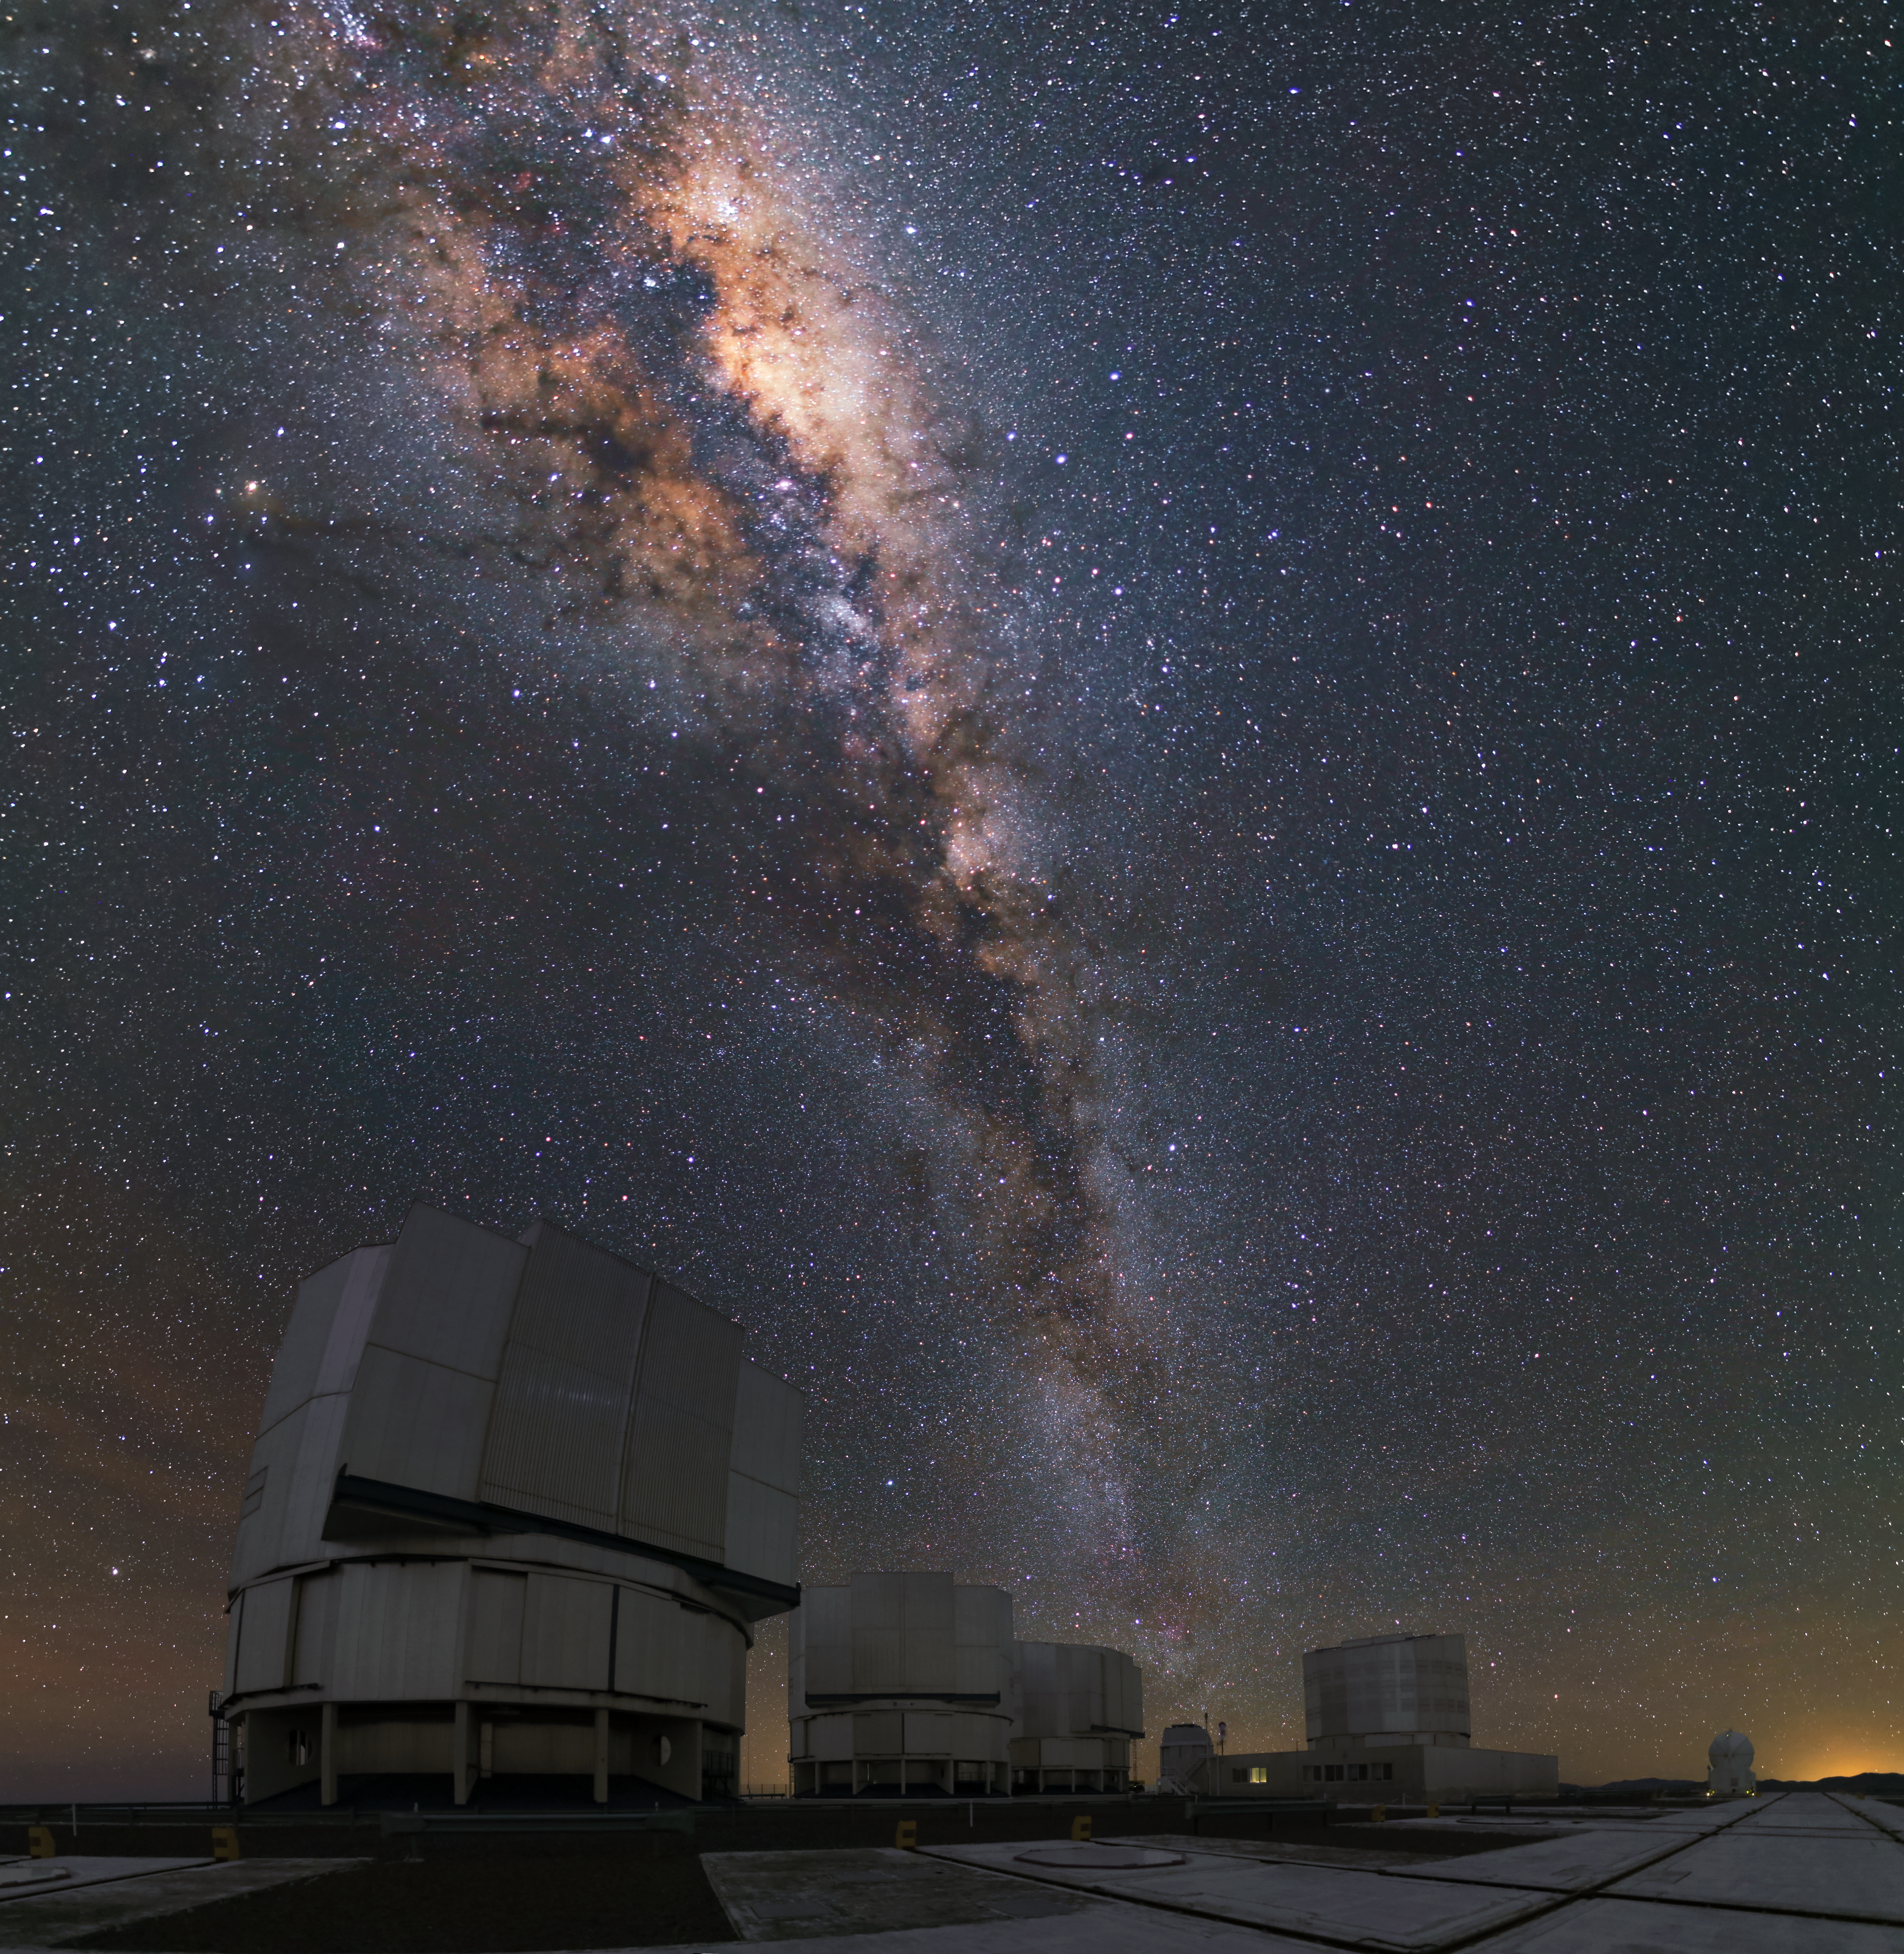

VLT and the Milky Way

The four Unit telescopes of the VLT are illuminated by the bright glow of the Milky Way above them.

Credit: R. Wesson/ESO